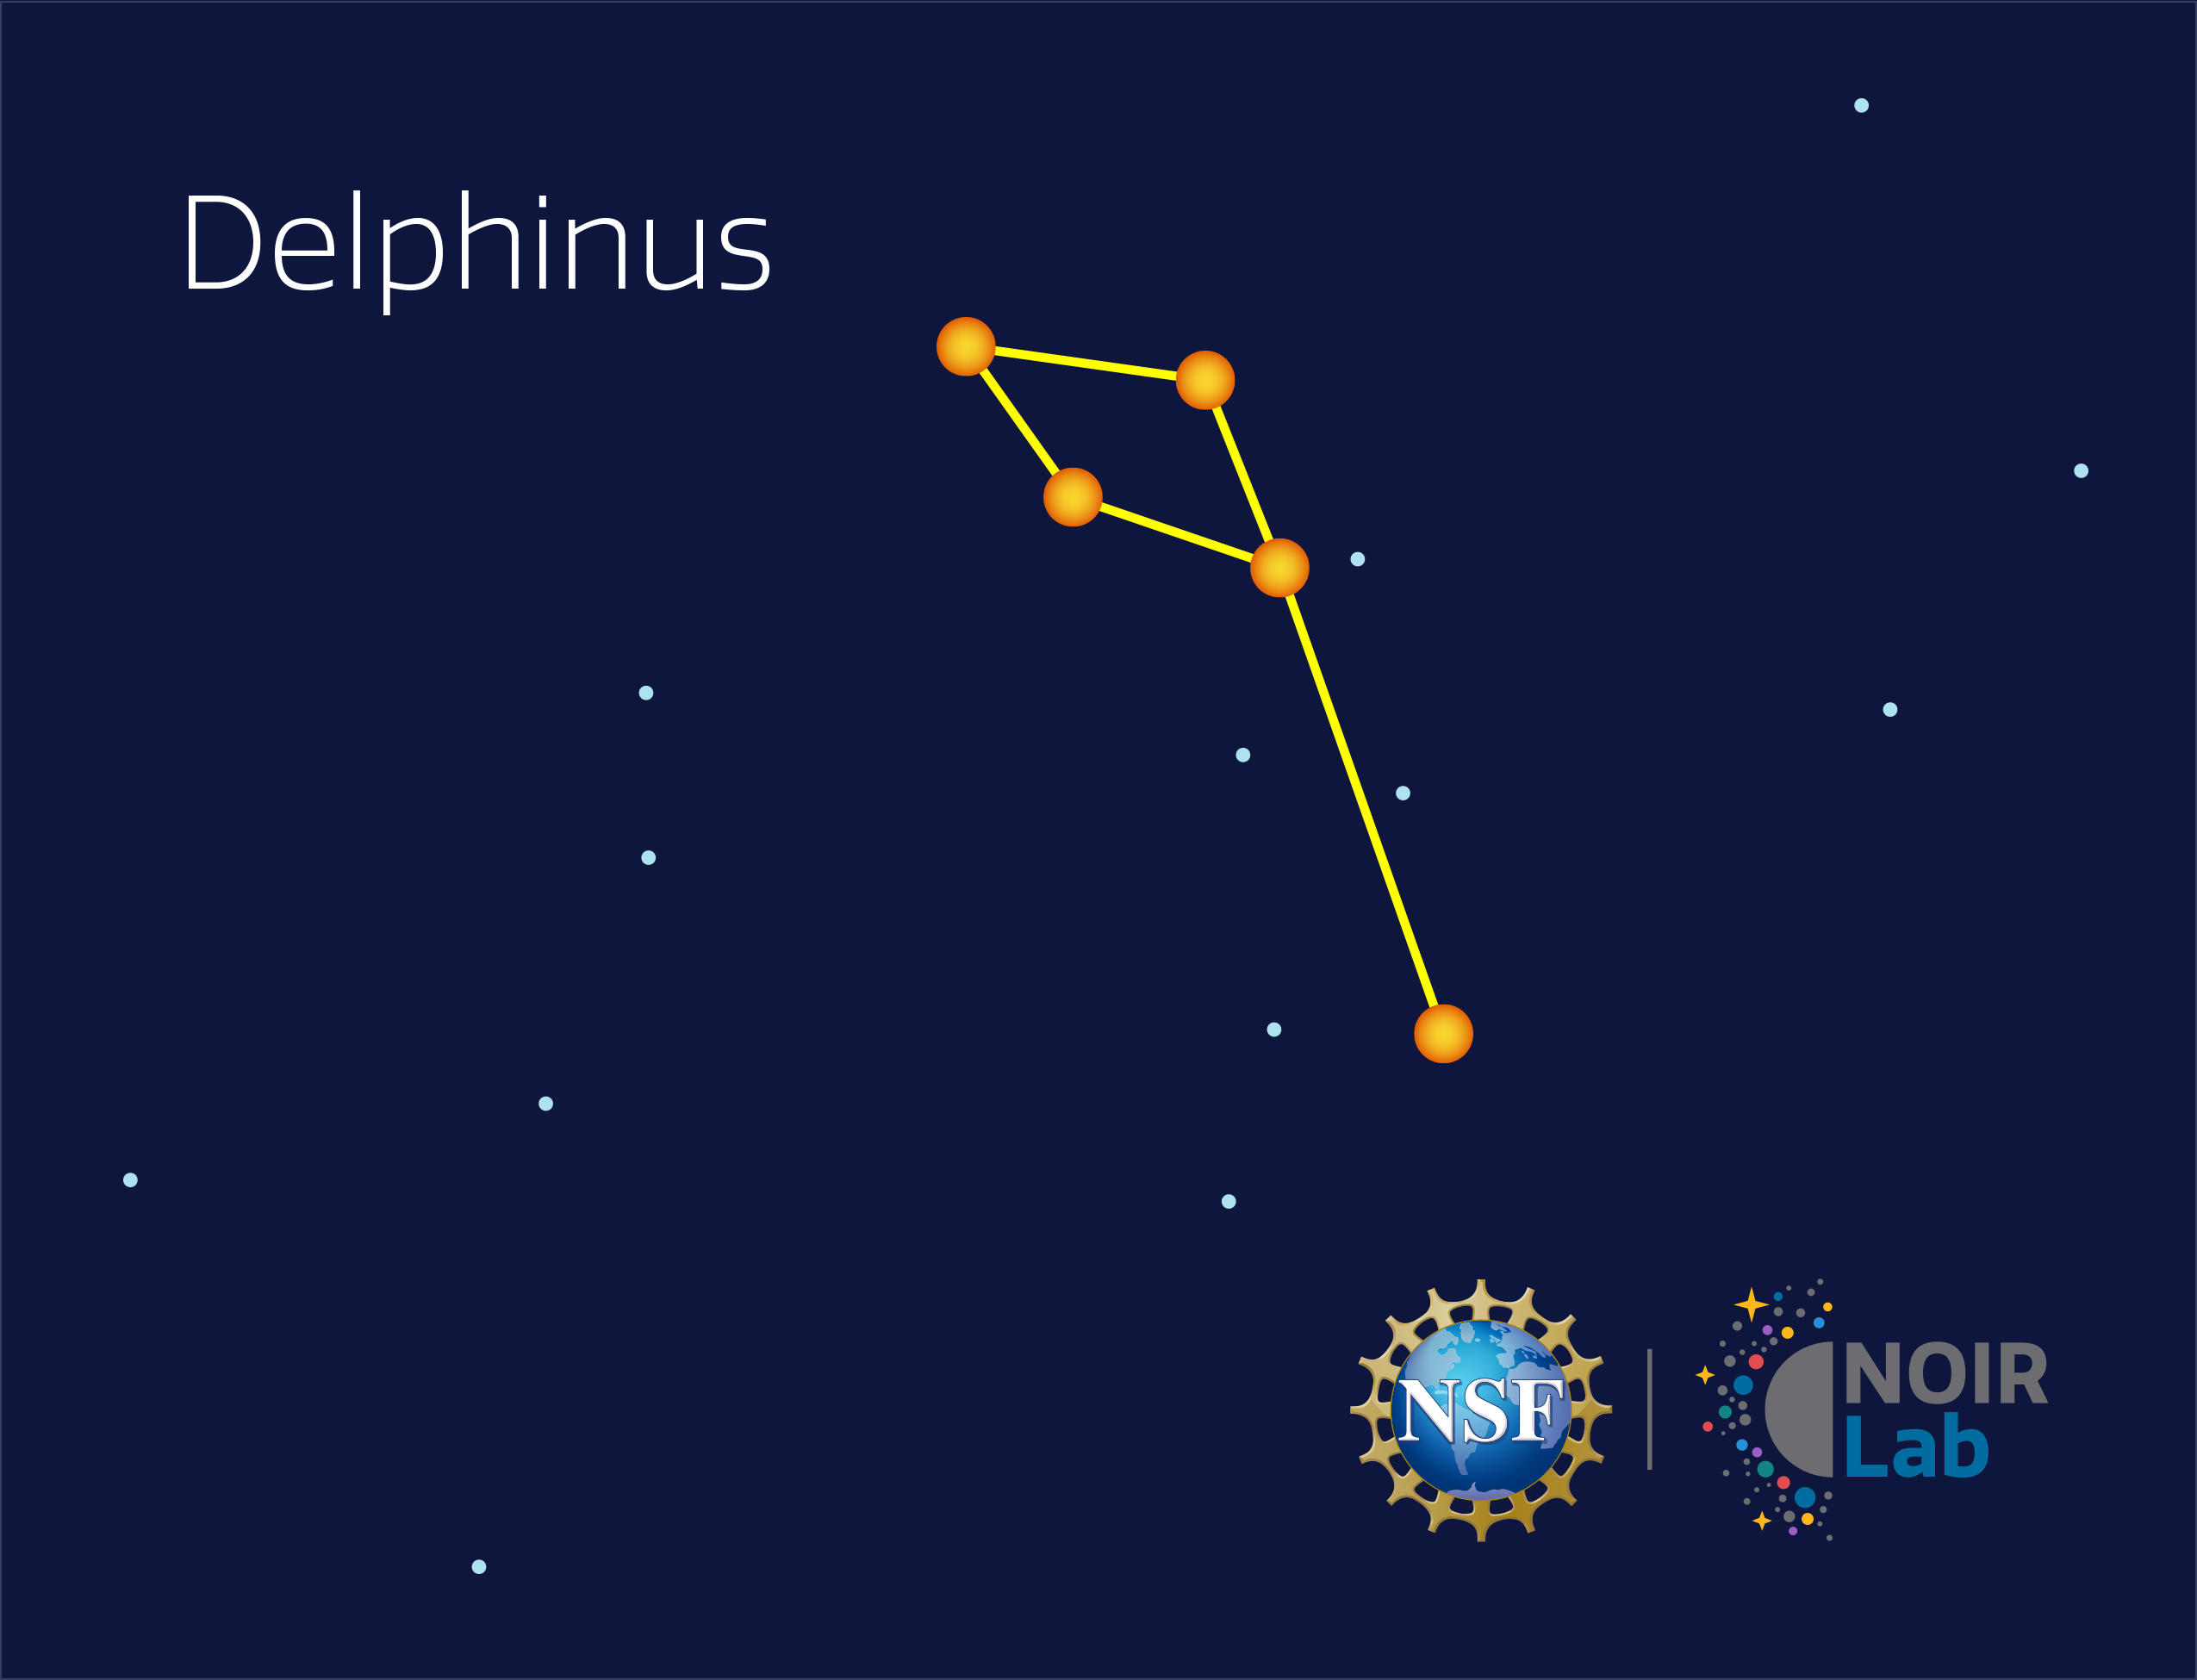

Delphinus

Credit: NOIRLab